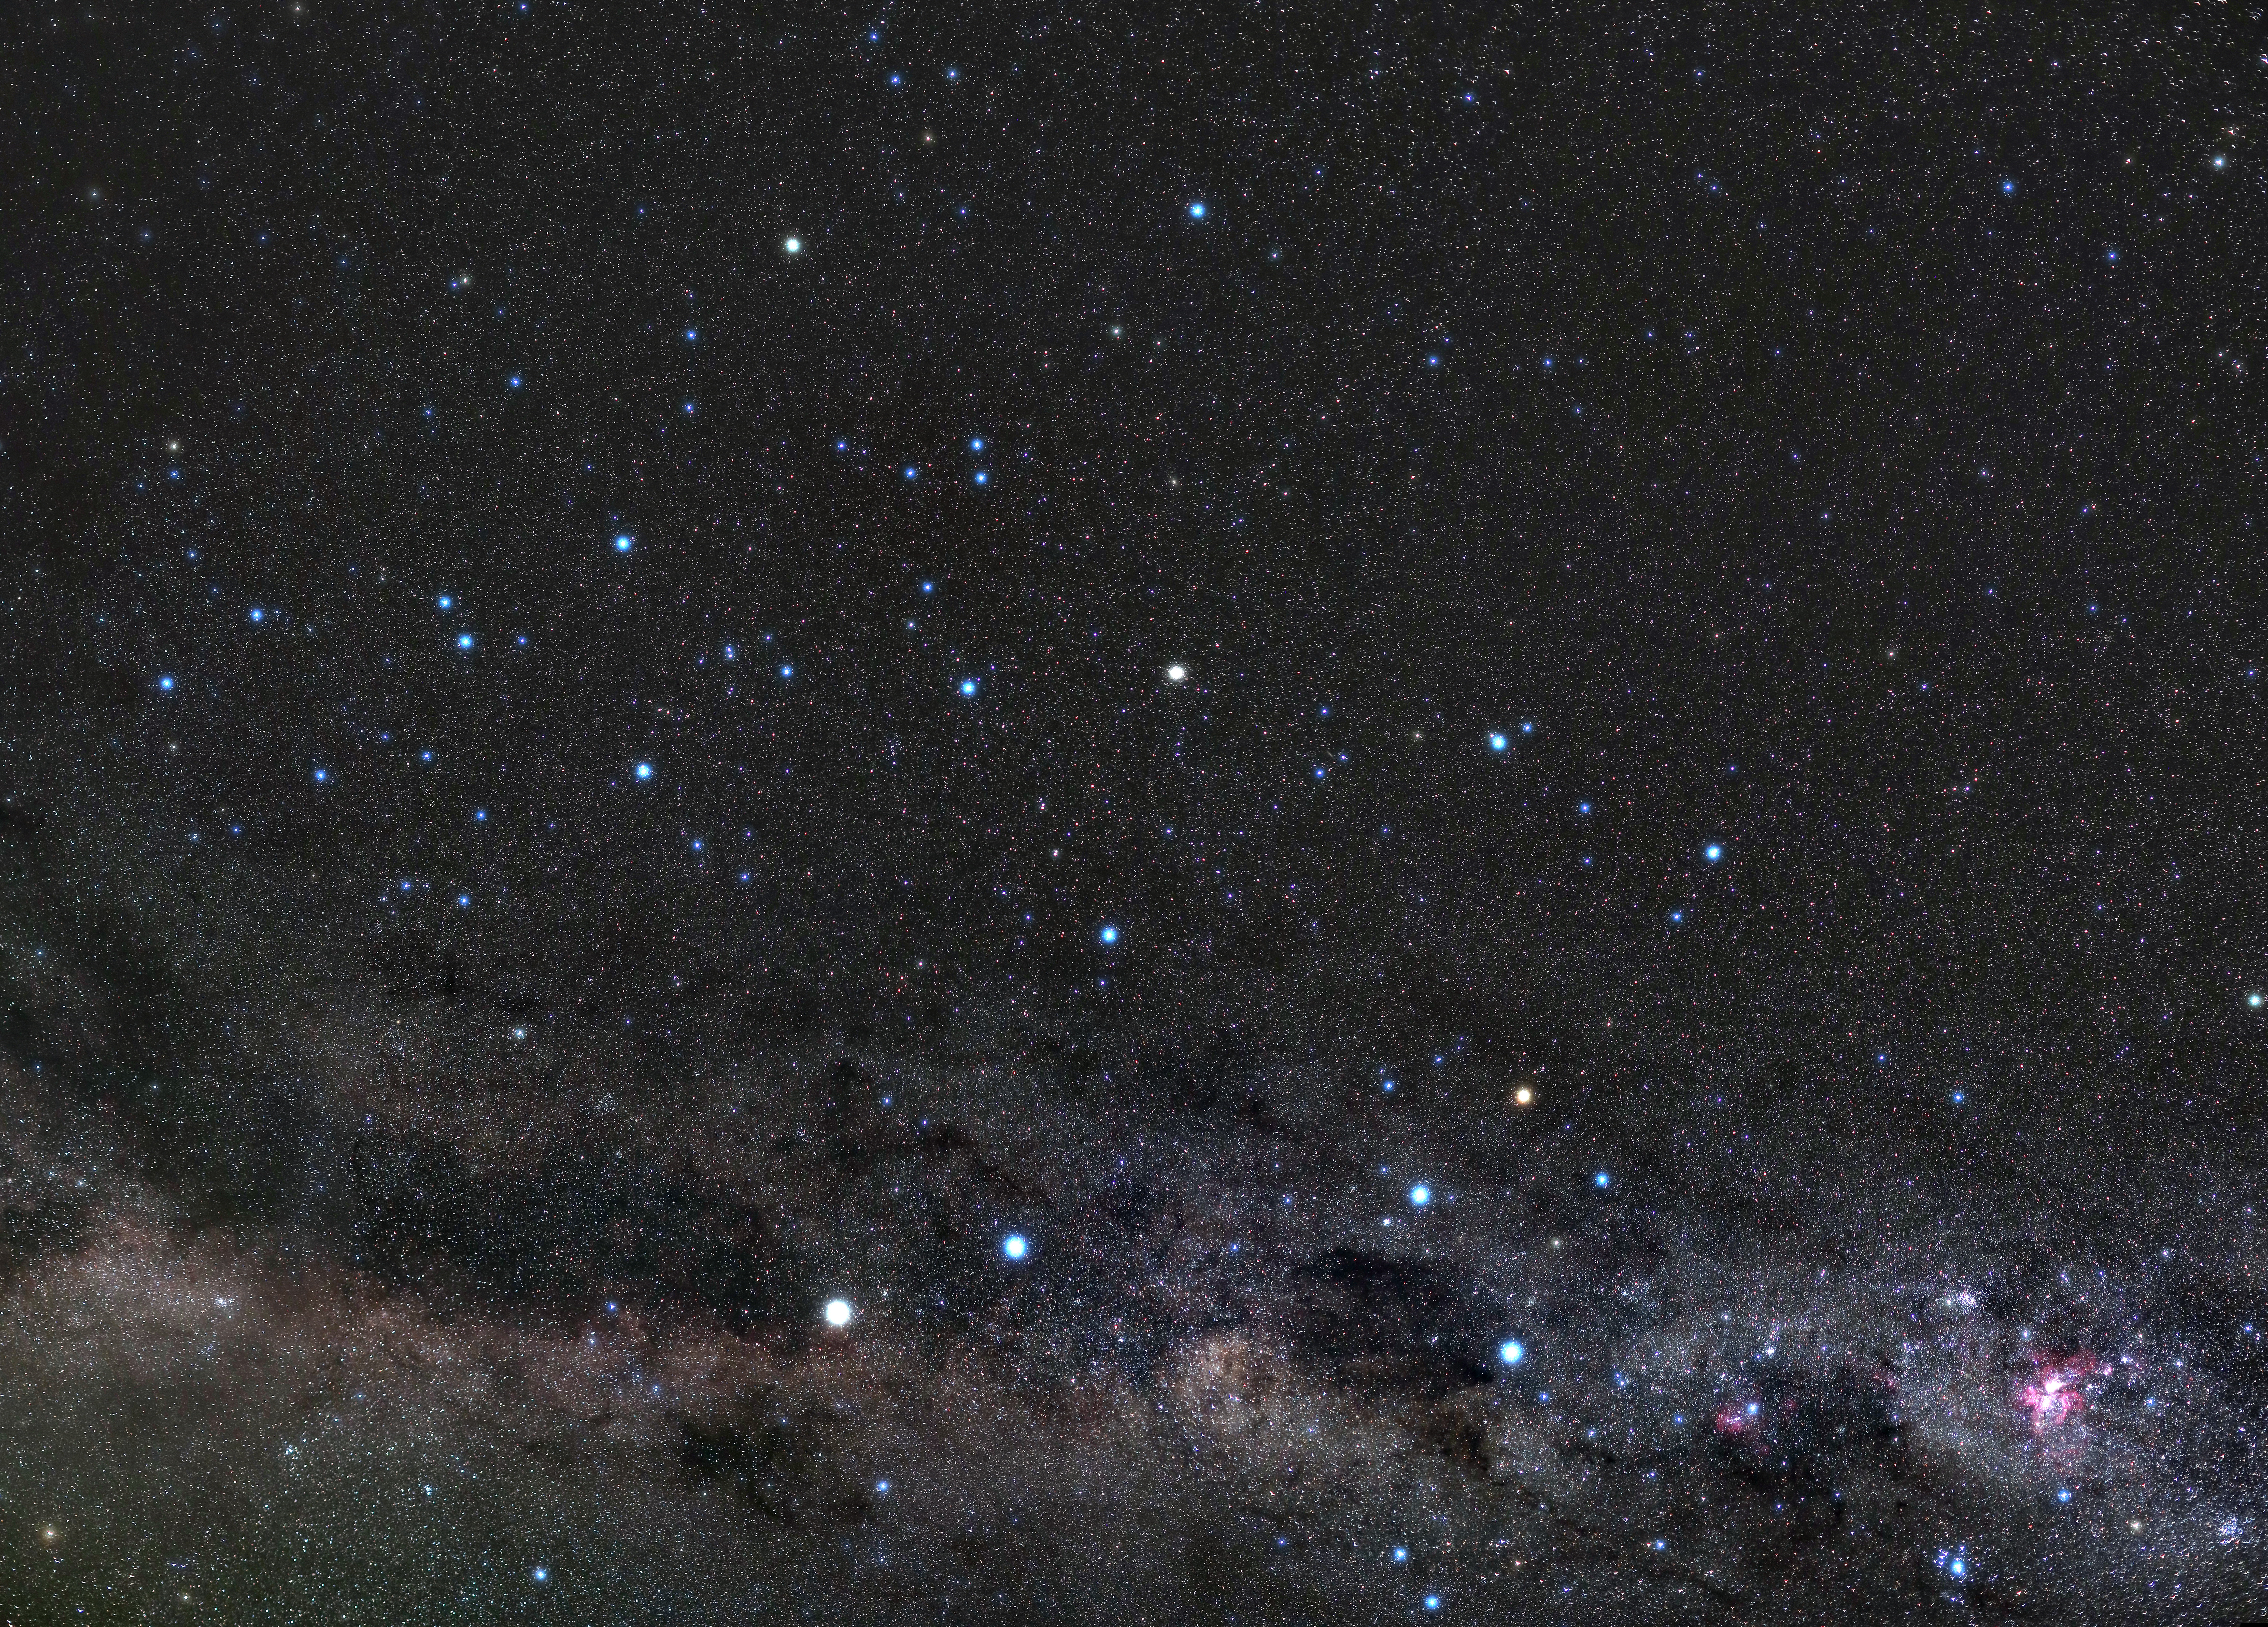

Cen-Lup-Cru-Panorama: Centaurus Carrying the Beast and Riding Along the Milky Way

Image title: Cen-Lup-Cru-Panorama: Centaurus Carrying the Beast and Riding Along the Milky Way
Author: Uwe Reichert
Country: Germany

This image was taken in February 2020 in the Coquimbo Region along the northern coast of Chile. It is one of the best places on Earth for astronomical observations, thanks to its clear skies, lack of light pollution and lack of precipitation, as it is close to the Atacama desert, one of the driest places on our planet. It is no coincidence that many of the most modern professional observatories are located here. The picture shows prominent patterns visible in the southern latitudes, containing rich cultural significance for various Indigenous groups of the southern world. In the bottom of the image towards the right, the Southern Cross is prominent. The orange star at the top of the Southern Cross is called Gacrux (gamma crux). The people in Chile celebrate the beginning of winter at the beginning of May when the constellation Crux is high up in the sky; for them it is a symbol of the start of the cold season. For the festival of the Cruz de Mayo (the Great Cross), they put candles next to crosses in their villages when the constellation Crux is high. As in Christianity, the four endpoints (stars) of the cross symbolise the cardinal virtues. For some indigenous Chileans, they represent the fundamental cultural principles: force, reciprocity, wisdom, and spirituality.

Unlike modern constellations that are arrangements of several stars, Indigenous peoples sometimes associate stories with individual stars. In the case of the Southern Cross for example, the Boorong, Djab Wurrung and Jardwadjali peoples of Australia refer to the star Gacrux as Bunya (the ring-tailed possum). From the Southern Cross to the left of the image are two bright stars, these are called the pointer stars (as they point to the Southern Cross). The Djab Wurrung and Jardwadjali people refer to the pointer stars as the Bram-bram-bult brothers, who hunted and killed the giant Emu Tchingal. Alpha Centauri, which is the brighter and whiter of the two pointer stars, is the closest star to the Sun that we can see with our eyes, located just over four light-years away. To the bottom left of the Southern Cross is a dark nebula, which the Indigenous Australians see as the head of the Emu Tchnigal (the Coalsack Nebula). The pointers are located on the neck of the Emu. The image also shows two other IAU constellations, Centaurus (The Centaur) and Lupus (The Wolf), and HII regions of the Eta Carina Nebula (seen in pink).

Also see image in Zenodo: https://doi.org/10.5281/zenodo.7425316

Credit: Uwe Reichert/IAU OAE